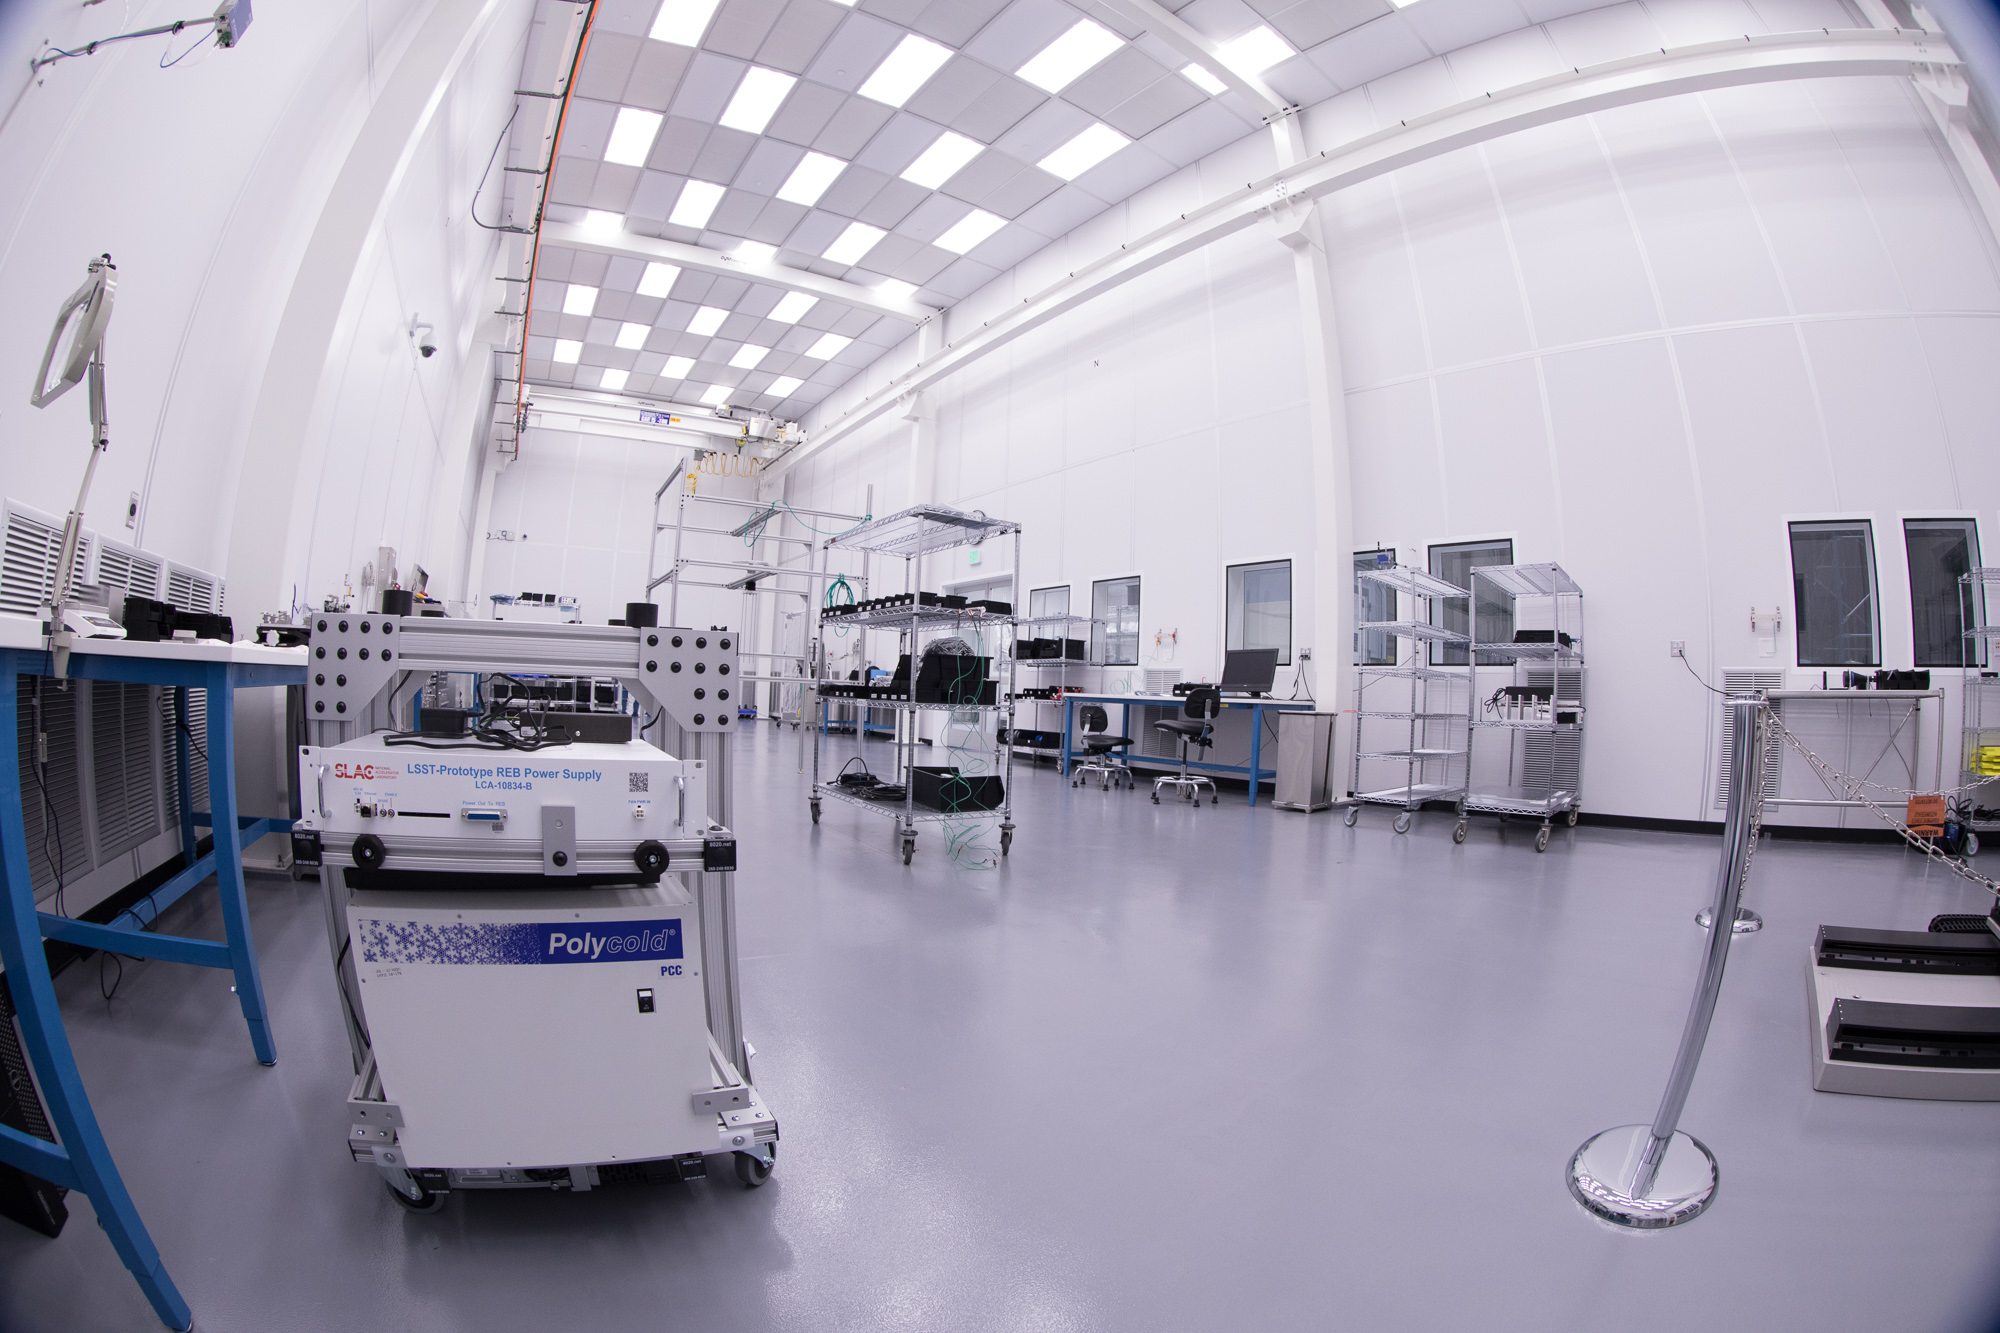

Summit Visit November 2017

Work is underway in the LSST camera cleanroom

Credit: Andy Freeberg/SLAC National Accelerator Laboratory